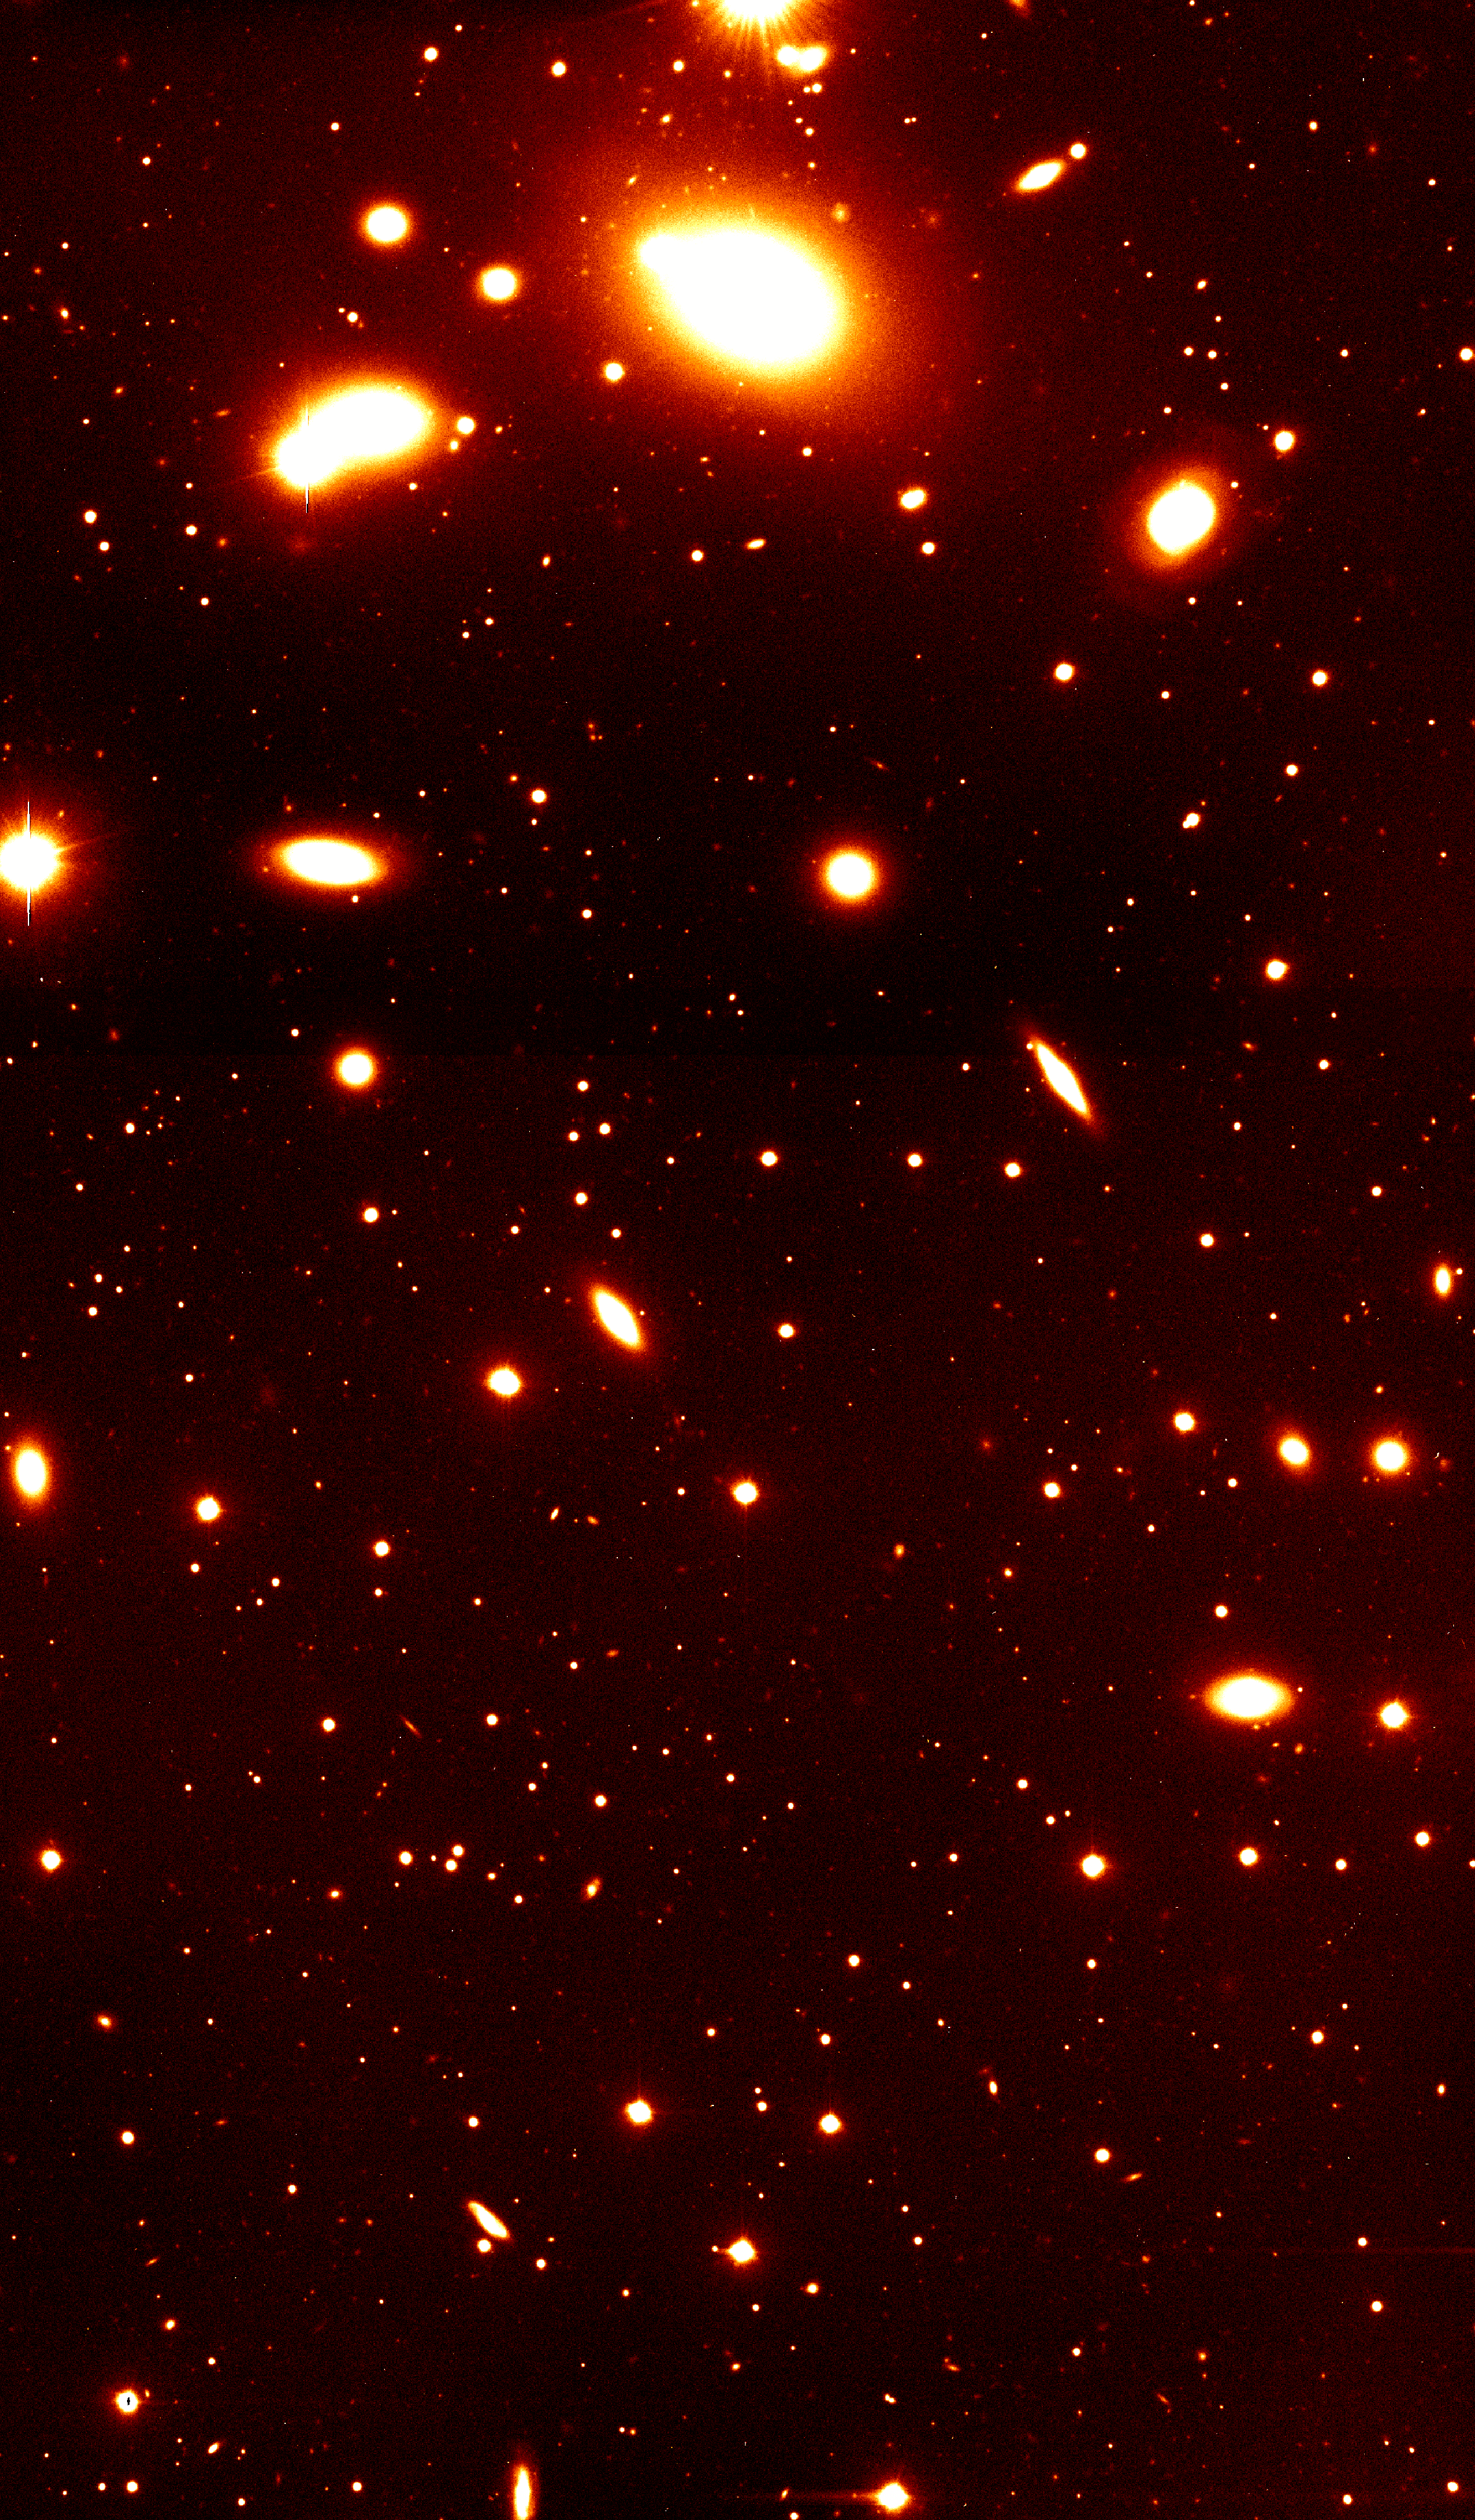

Cluster of galaxies RXCJ0937.9-2020

Nearby galaxy group RXCJ0937.9-2020 at a redshift of z = 0.034. It is dominated by the massive elliptical galaxy seen at the top of the image. The photo covers only the southern part of this group. Such galaxy groups with typical masses of a few 1013 solar masses constitute the smallest objects included in the REFLEX catalogue. This image was obtained with the FORS1 multi-mode instrument on the ESO 8.2-m VLT Antu telescope.

Credit: ESO